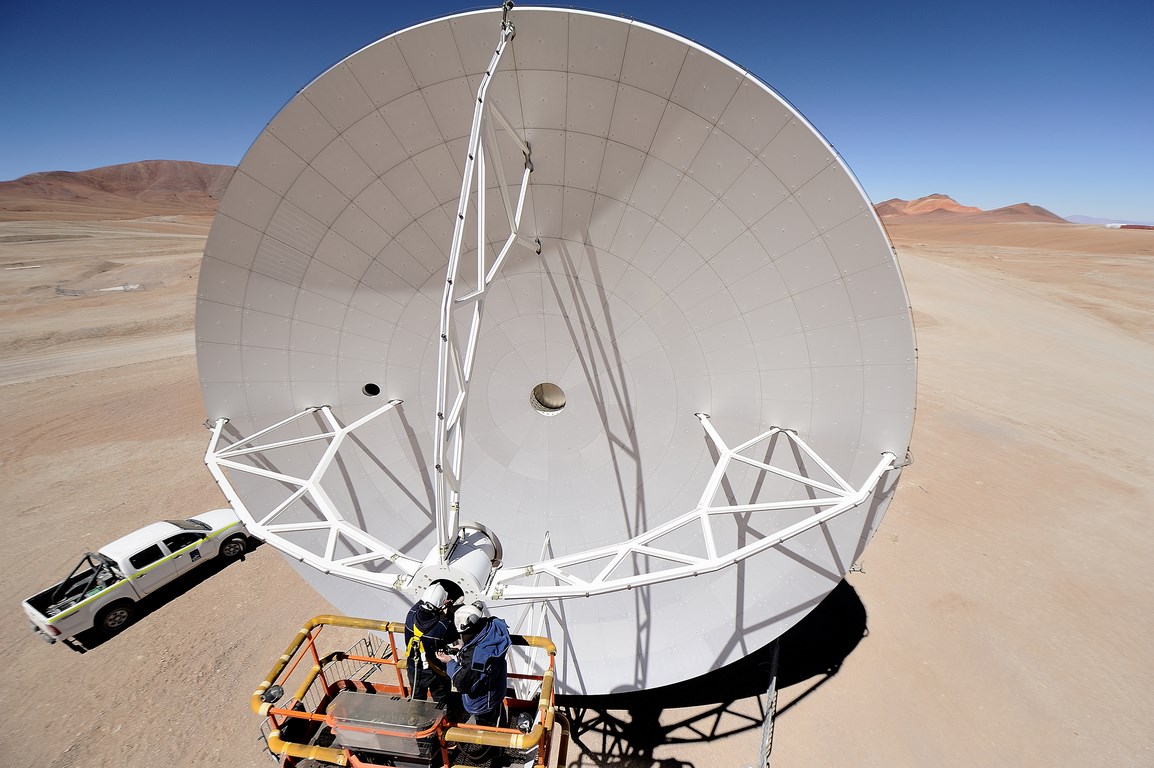

Antenna maintenance at 5000 meters

Antenna maintenance at 5000 meters. ALMA (ESO/NAOJ/NRAO)

Credit: ALMA (ESO/NAOJ/NRAO)